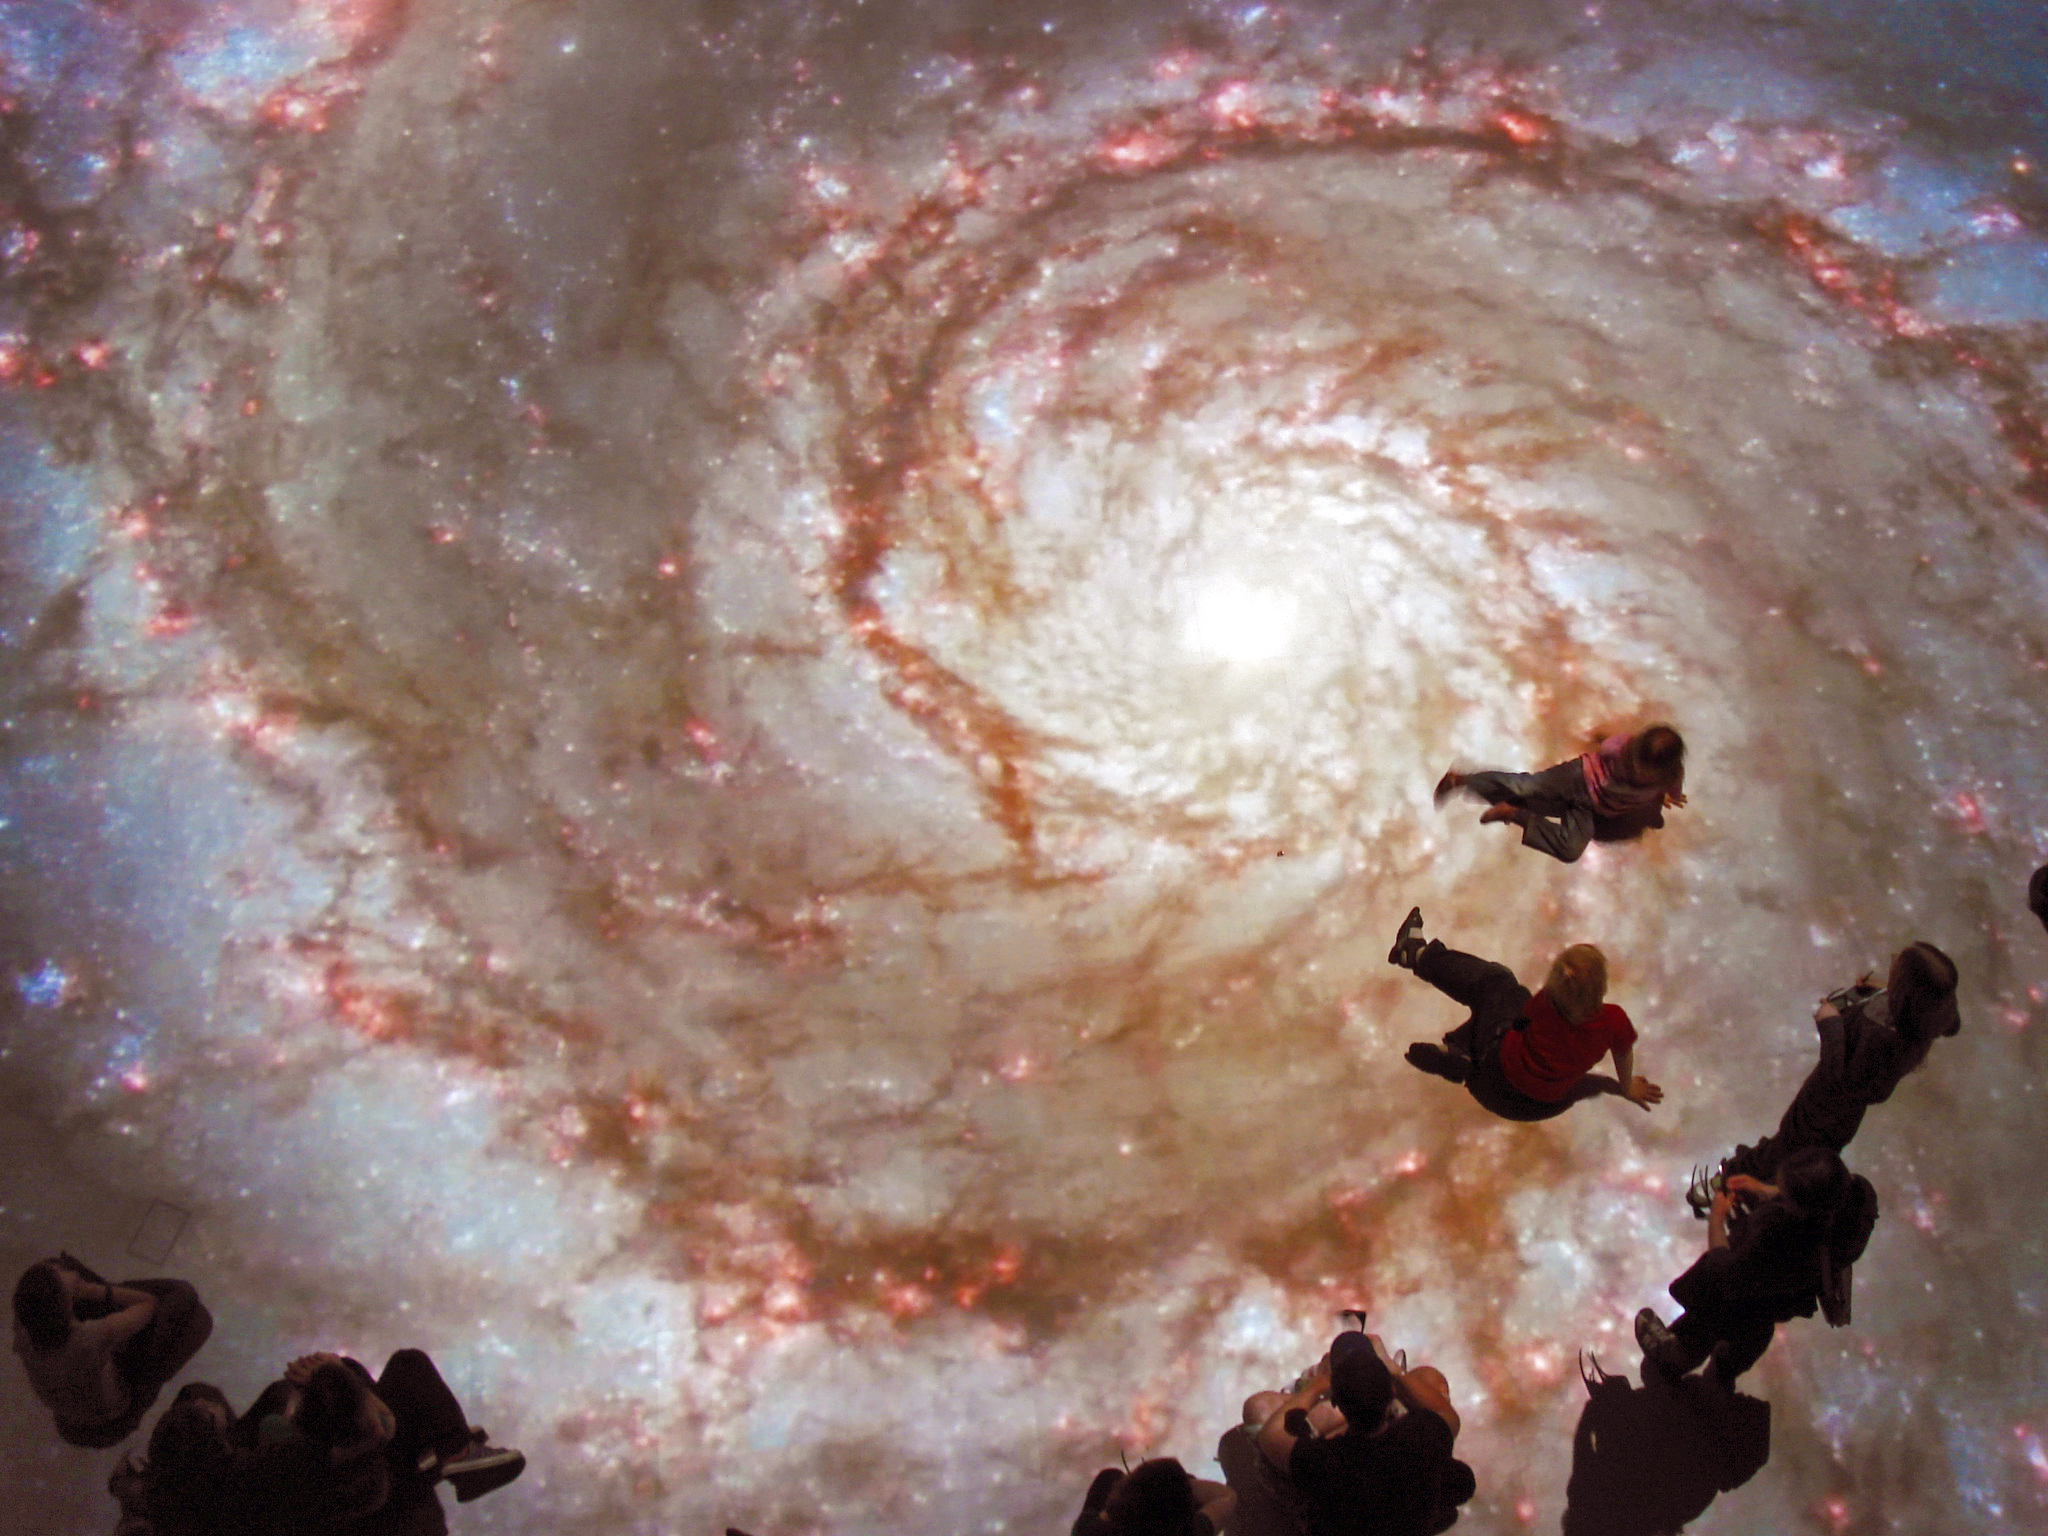

Floating in space

A breathtaking 3D light show in Linz, Austria gives audiences a virtual tour of the European Extremely Large Telescope (E-ELT), before construction work has even begun in Chile. High-tech projection equipment combined with breathtaking photography means a completely immersive experience for the audience.

Credit: Austrian Space Forum/O.Haider